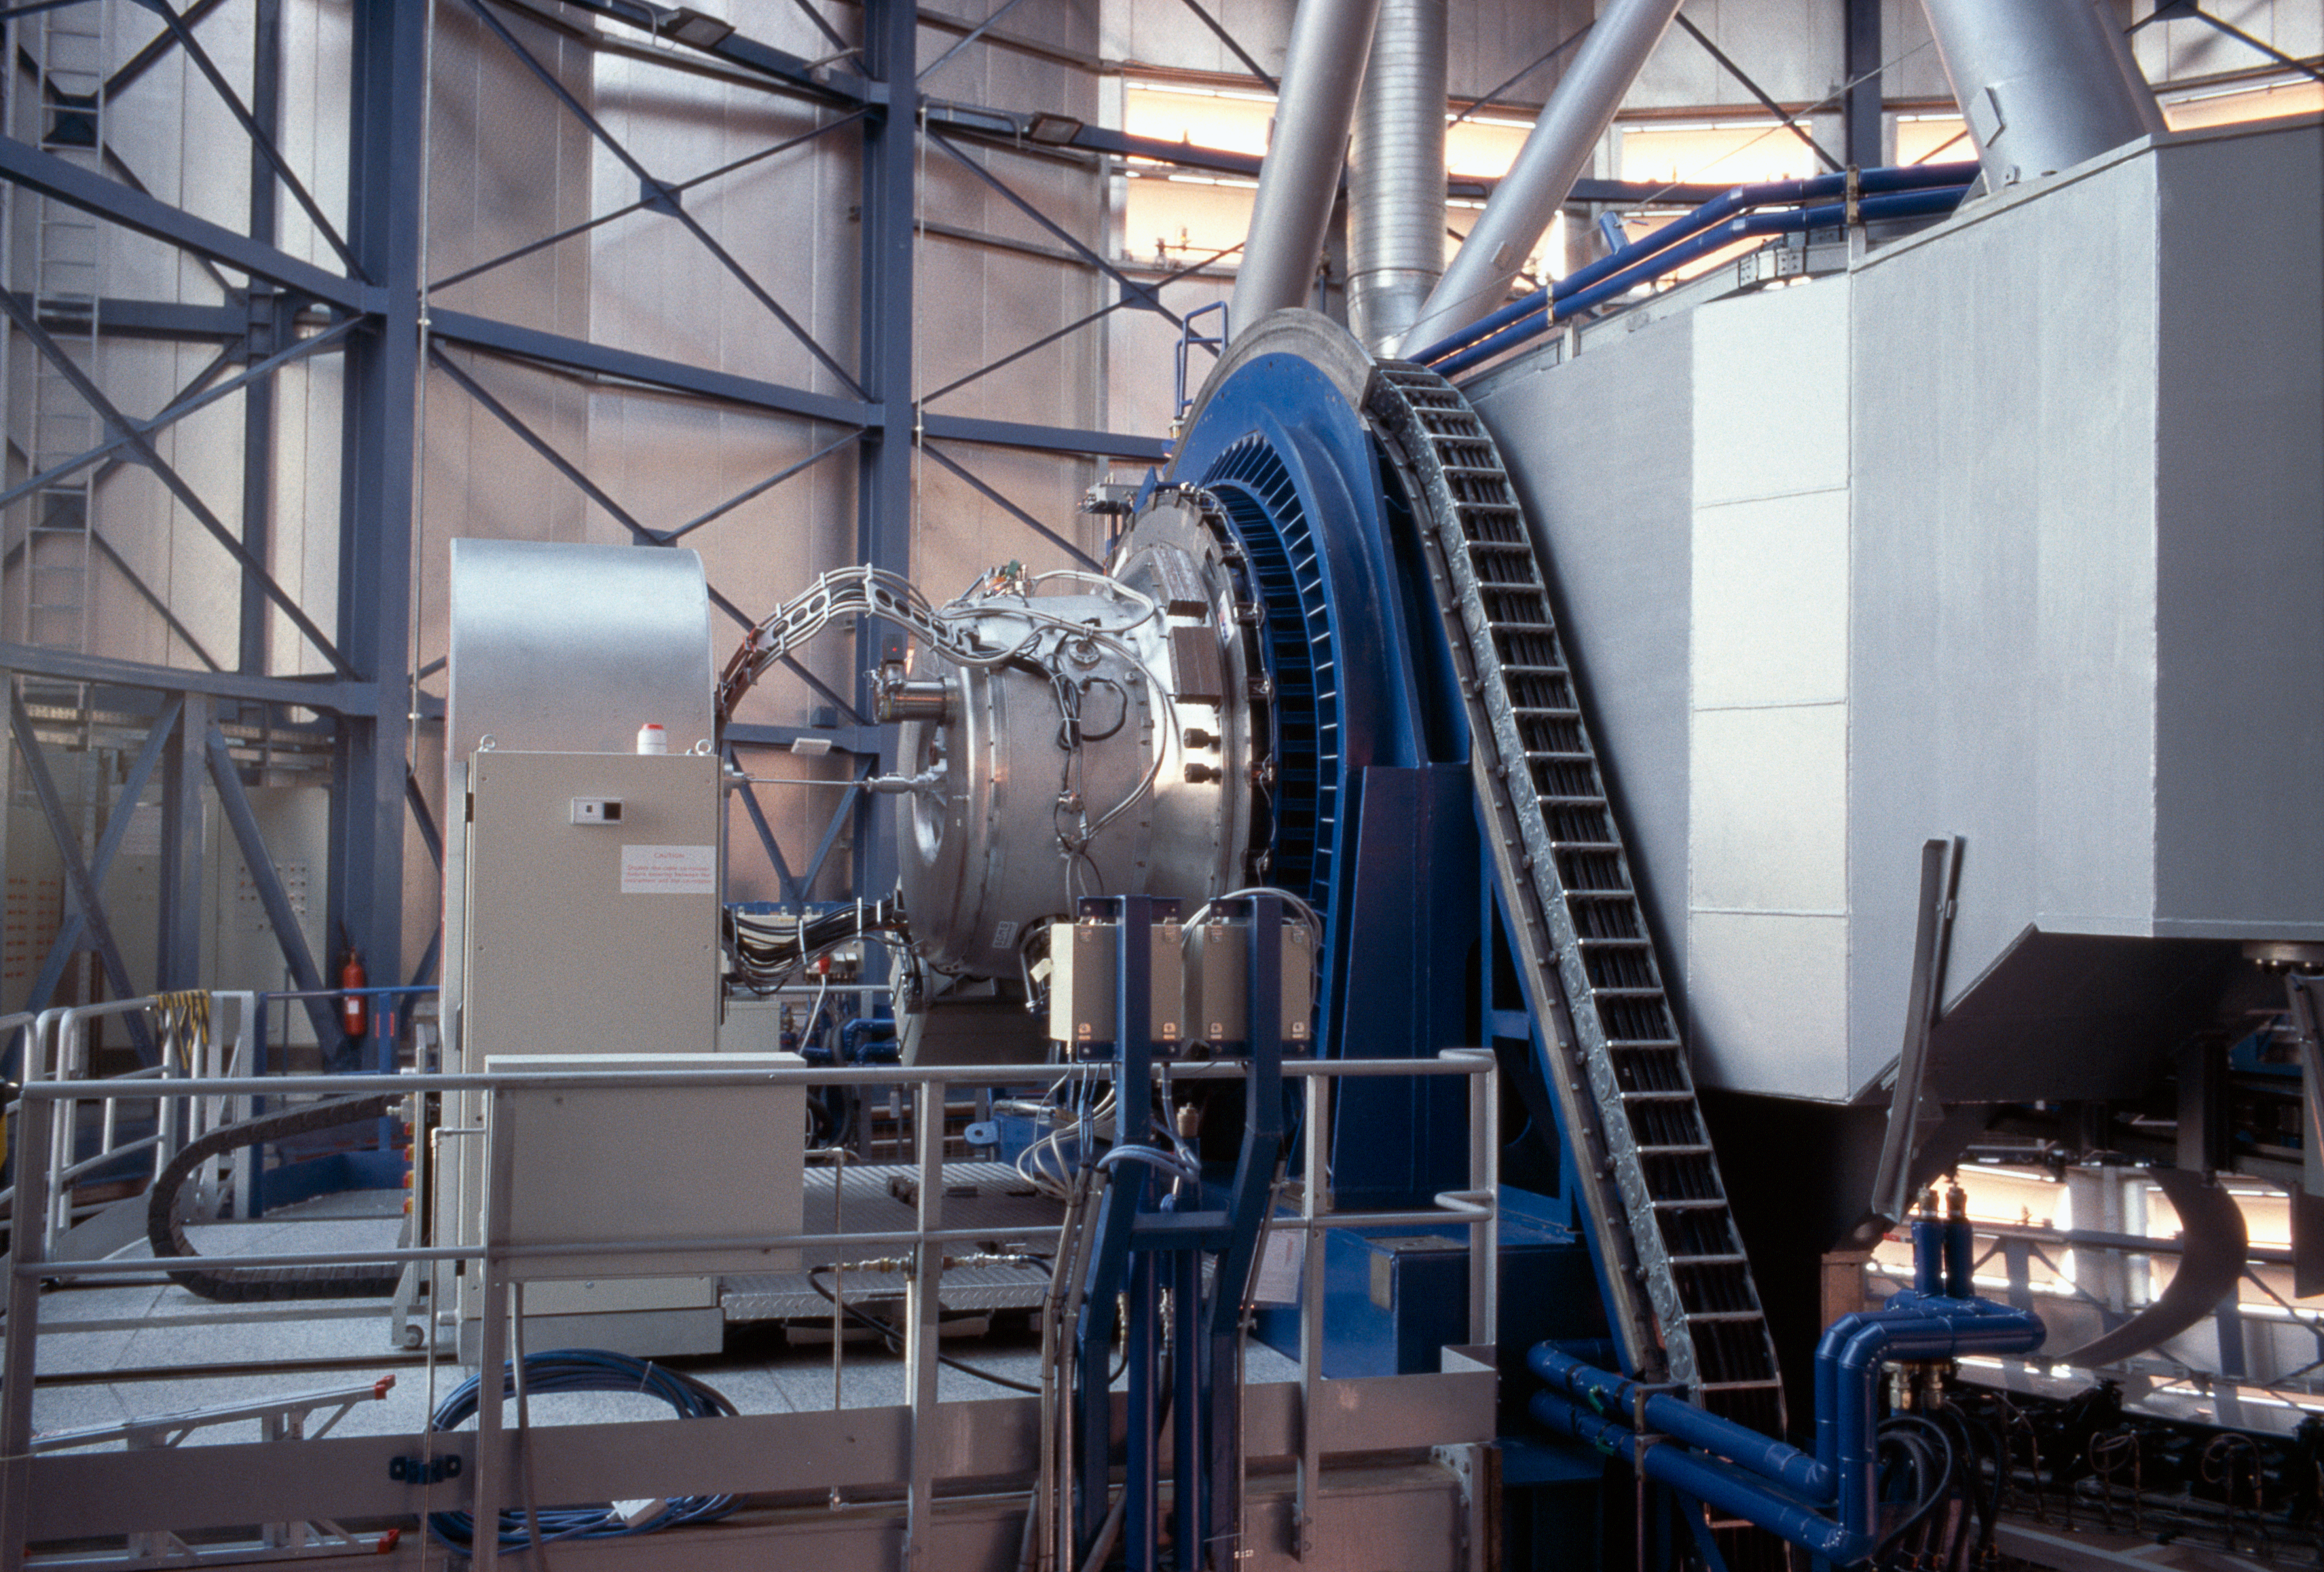

ISAAC

ISAAC, the Infrared Spectrometer And Array Camera, is mounted on Antu, the first VLT Unit Telescope. This instrument analysis the infrared light with wavelength from 1 to 5 microns. It can both take images and disperse the light in spectra. The instrument's optics and detector are kept at very low temperature in a vacuum vessel.

Credit: ESO